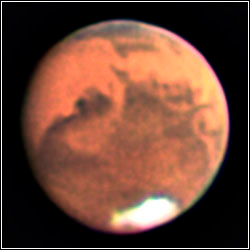

Mars

Credit: A. Block/NOAO/AURA/NSF